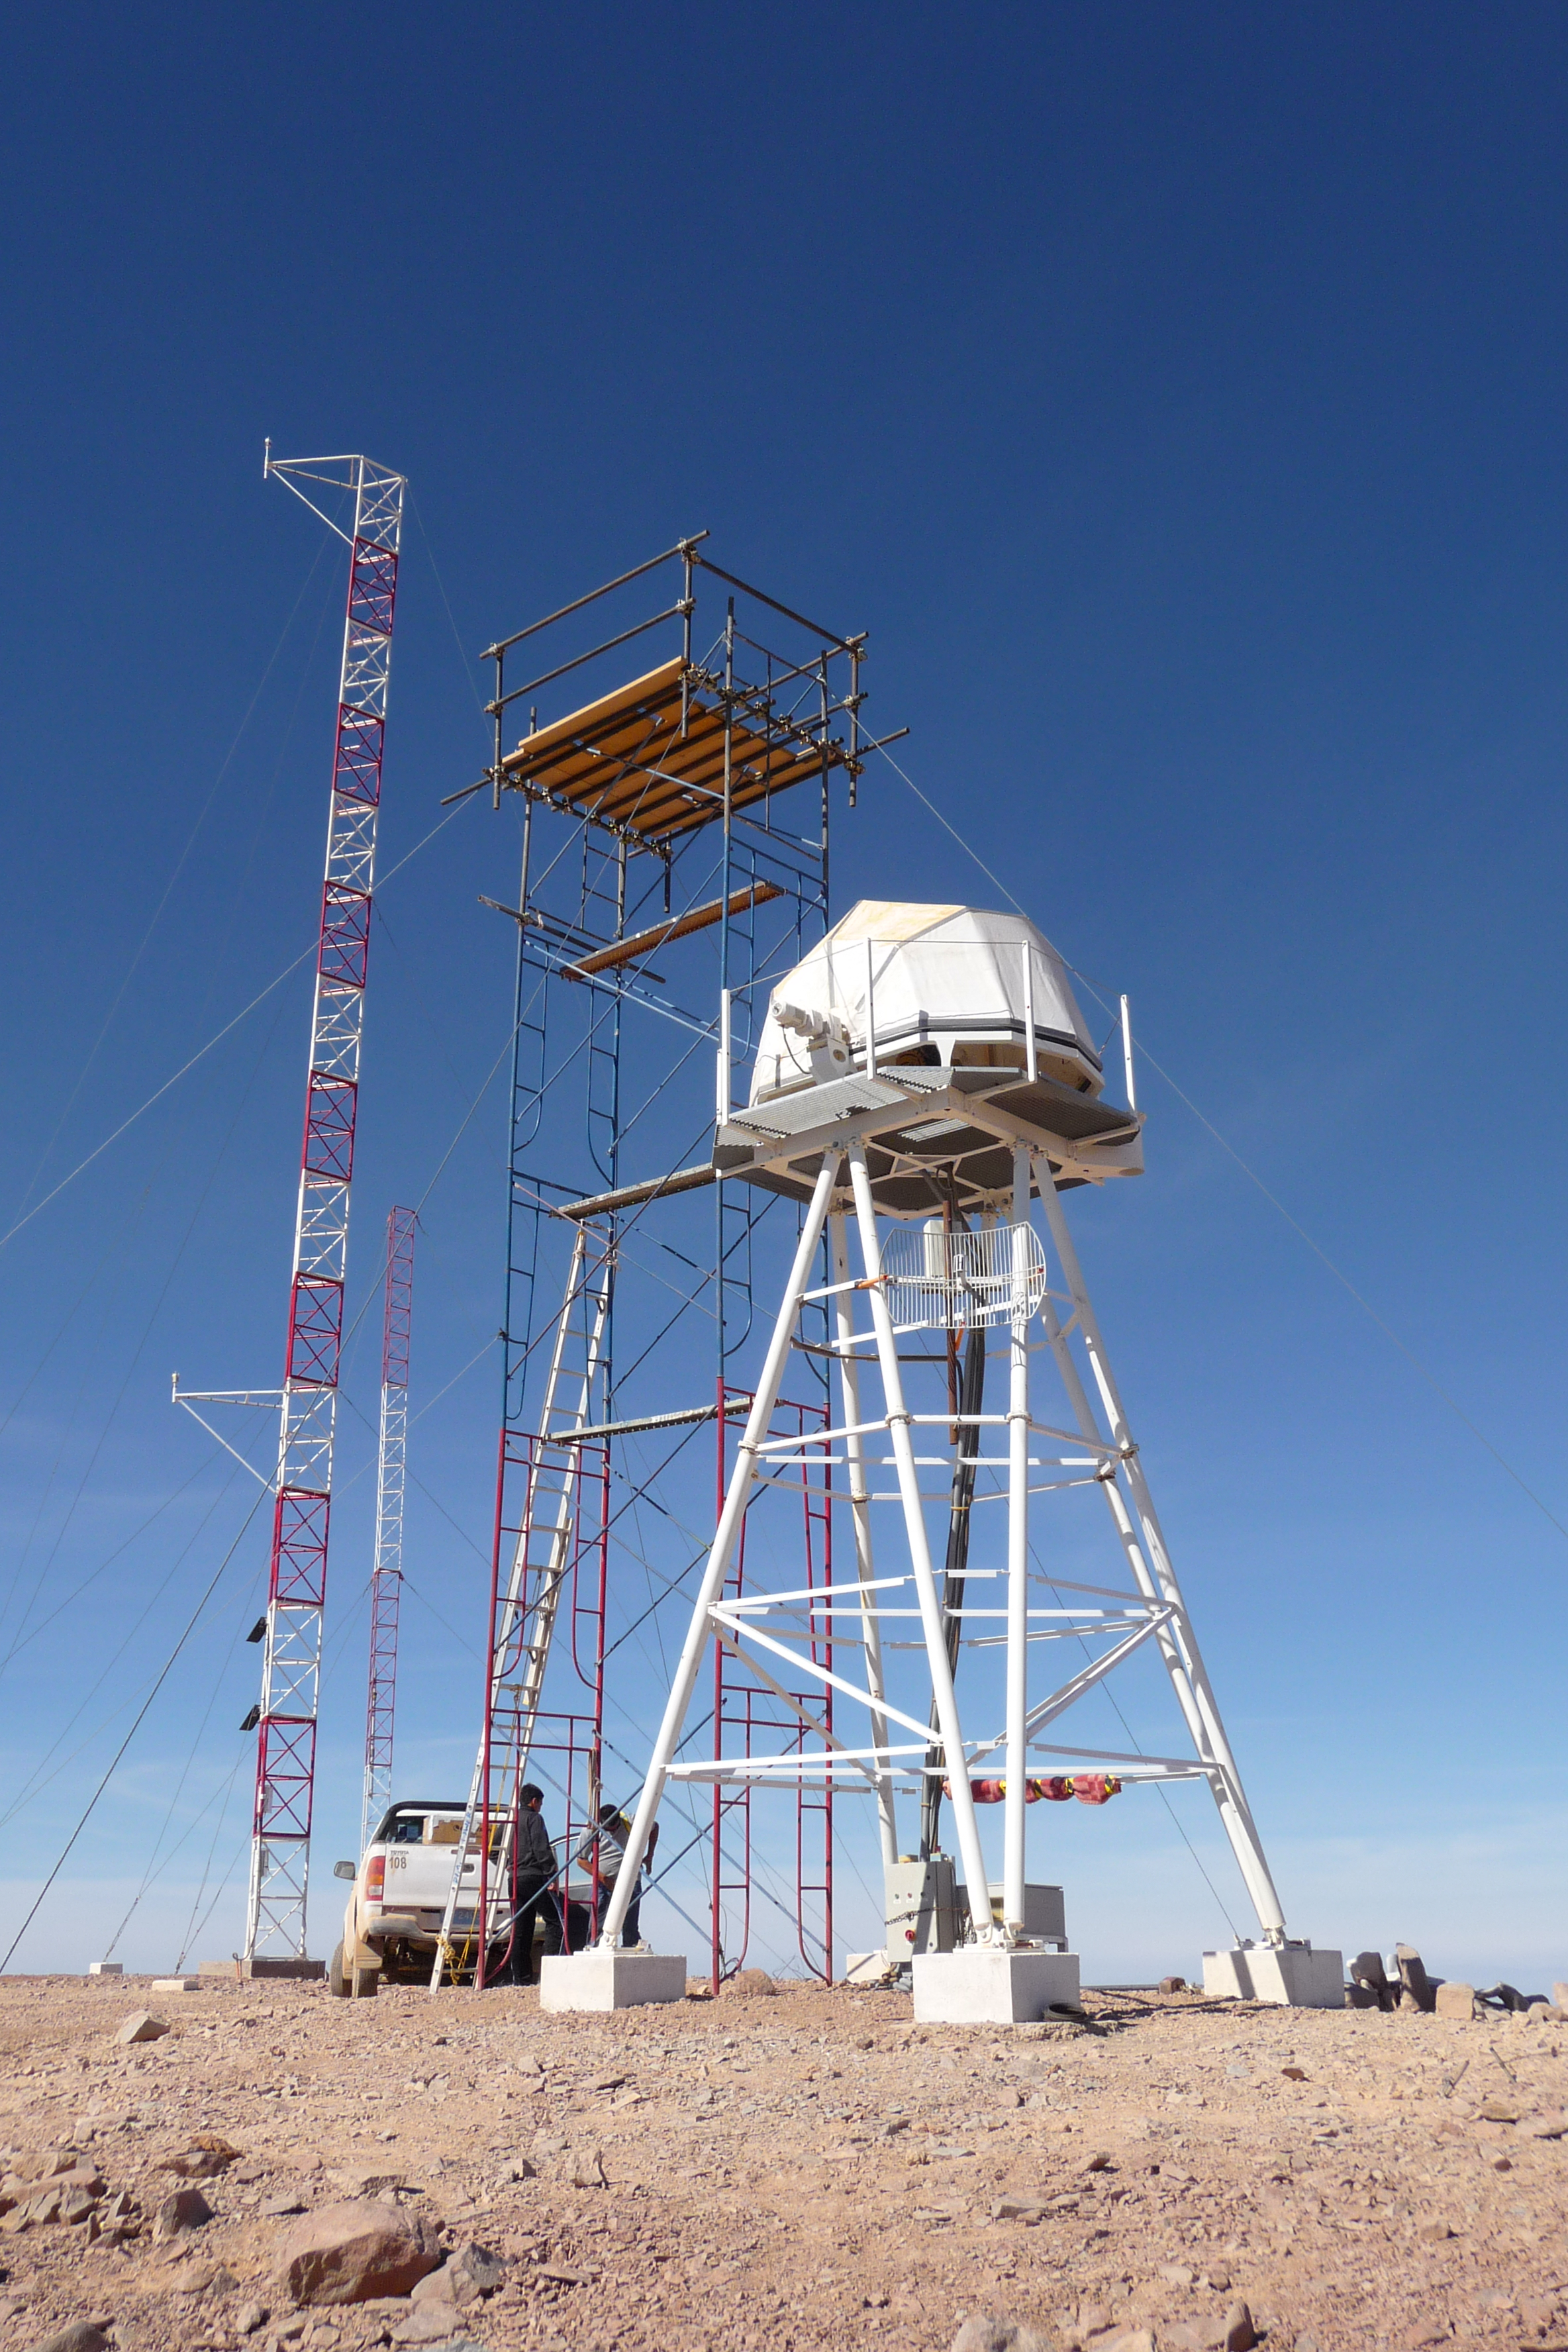

ELT site testing - Cerro Ventarrones / Chile

The ELT programme office has studied half a dozen potential sites for the future ELT observatory. Various aspects need to be considered in the site selection process. Parameters taken into account are not restricted to 'sky quality', but include more general scientific aspects, as well as parameters essential for construction and operations (e.g. accessibility, water and power supply, political stability etc.).

The above picture shows site testing equipment on top of Cerro Ventarones, a site located in Chile. Ventarones was on the ELT Site Selection Advisory Committee's final short list for the recommended site.

Credit: ESO/G. Lombardi (glphoto.it)